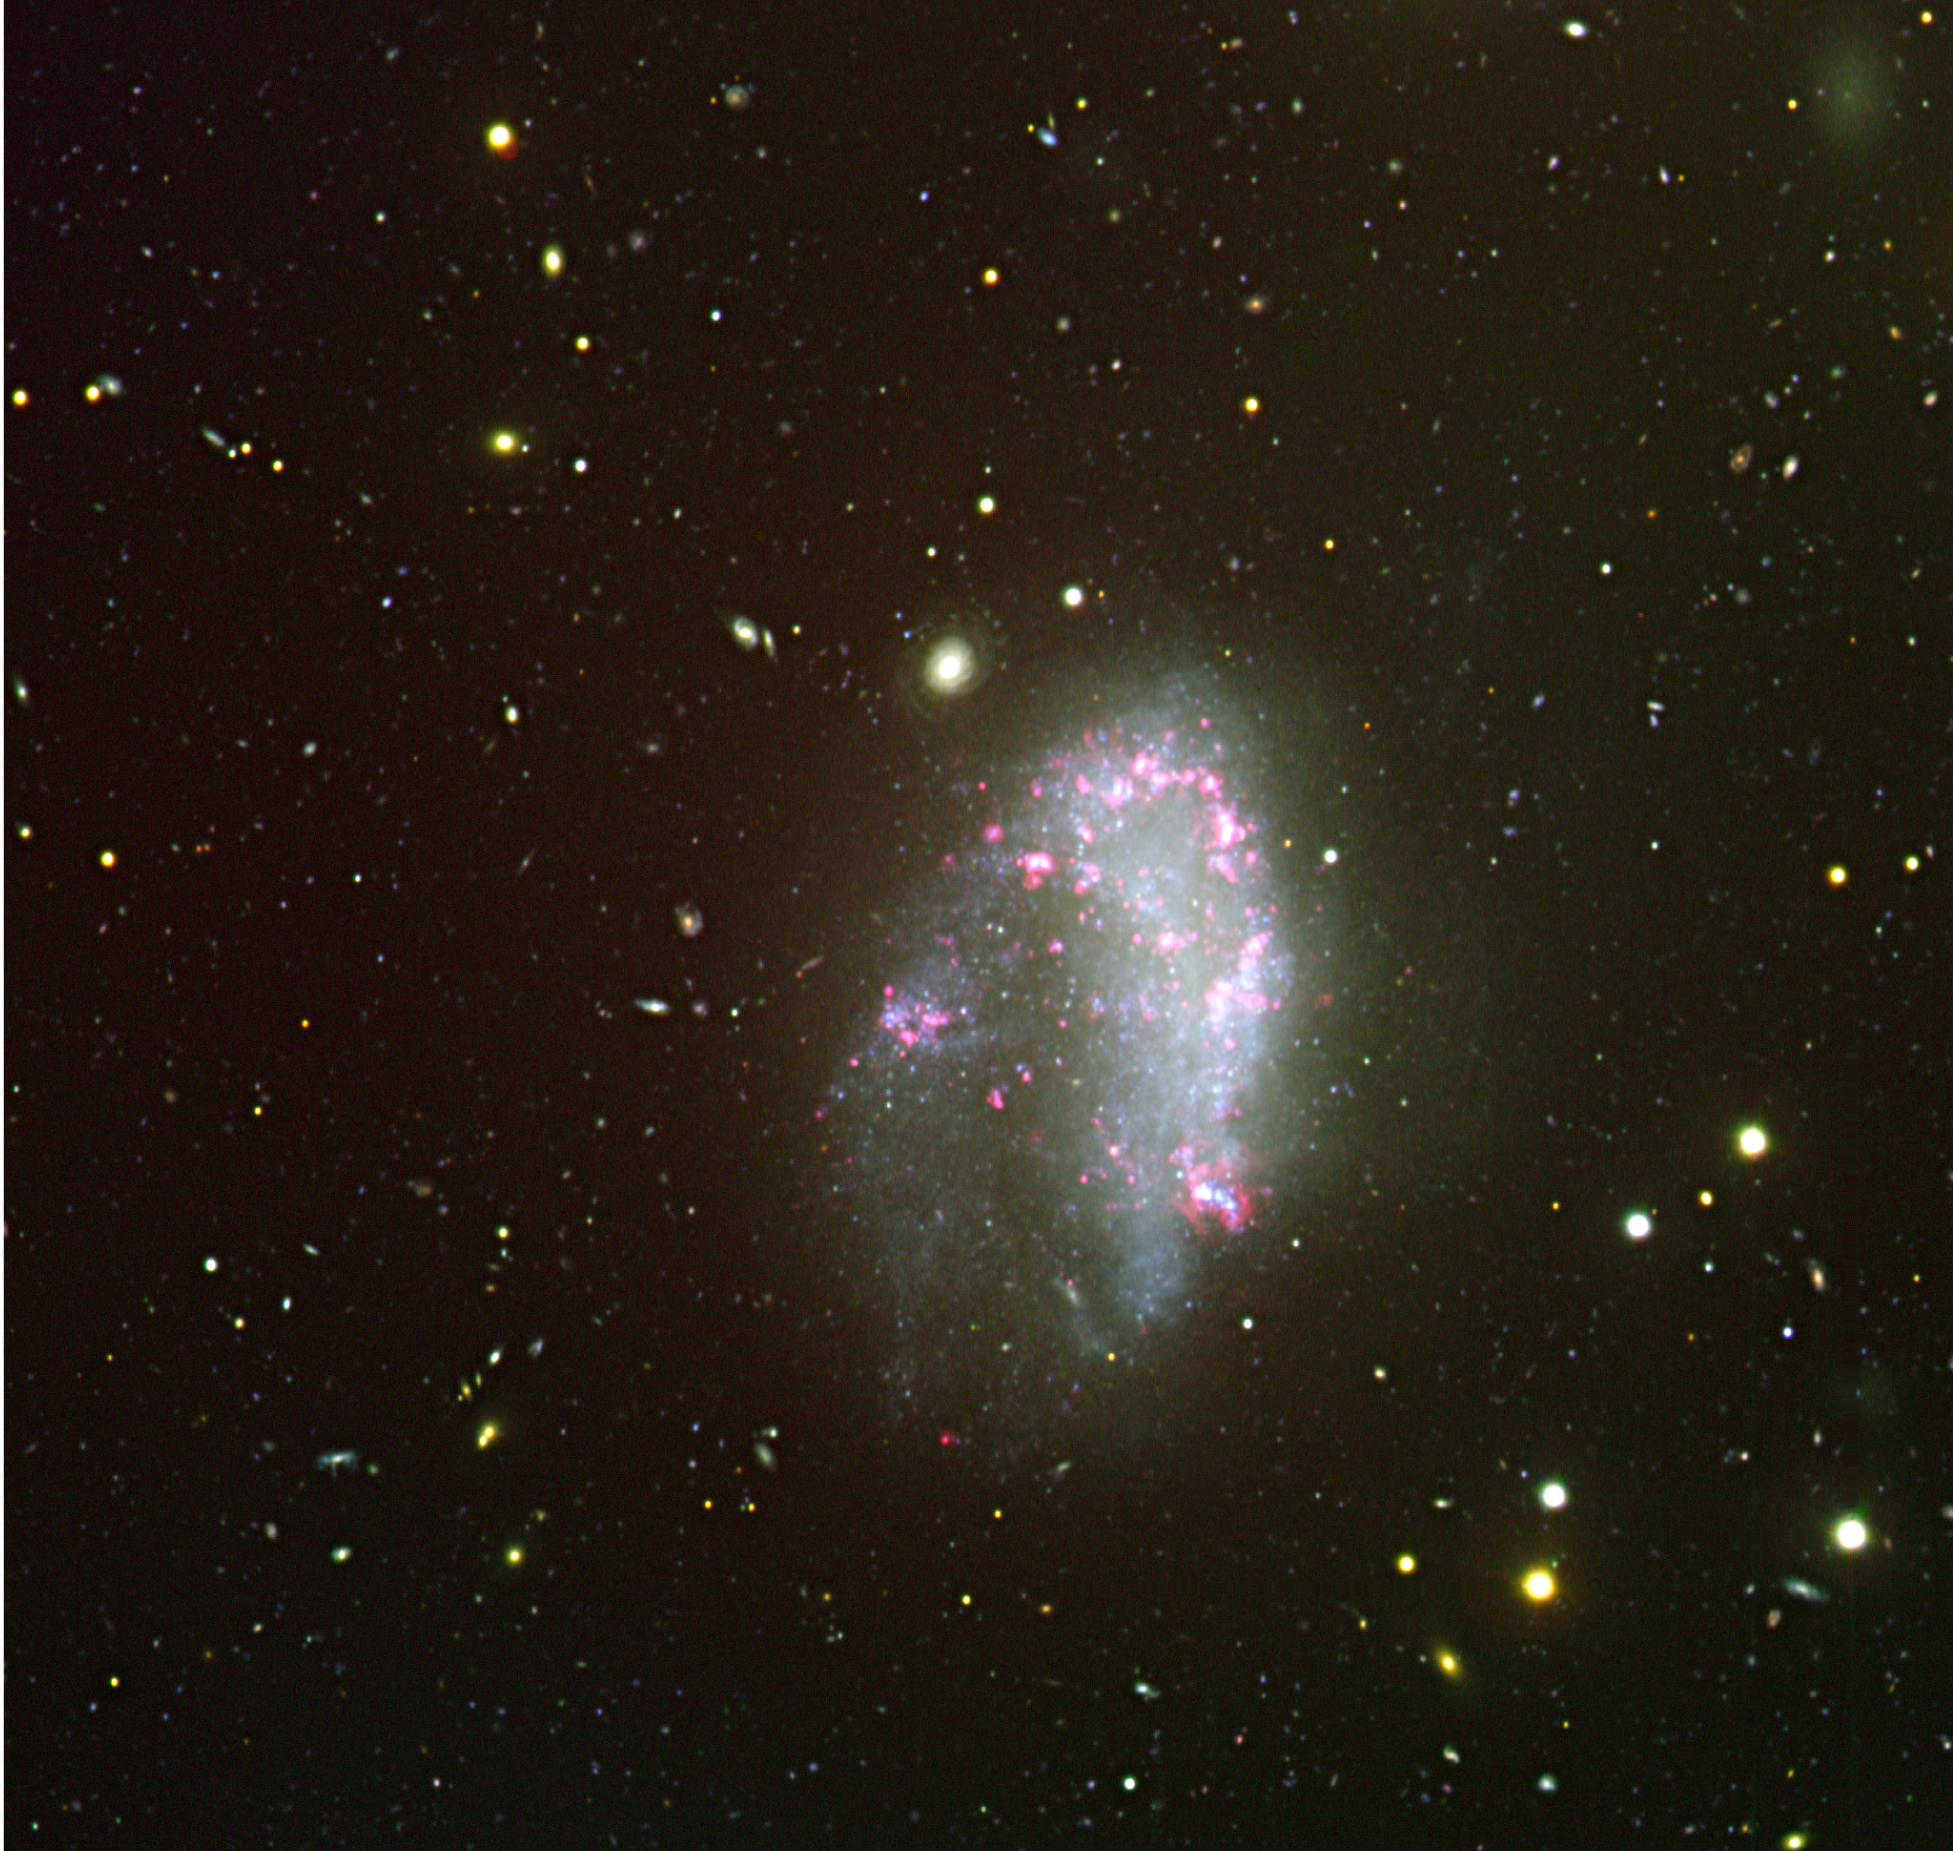

The irregular galaxy NGC 1427A

Colour composite image of NGC 1427A, based on observations collected with FORS1 in Service mode for Andreas Reisenegger and his colleagues in November 2002 and January 2003. A very tenuous galaxy is also visible in the upper right corner. For the blue, green and red channels the U, V and H-alpha filters were used, respectively. North is on the left and West is up. The entire field of view of this image is ~ 6.7 x 6.7 arcmin which corresponds to ~ 120 x 120 thousand light-years at the Fornax Cluster distance. Henri Boffin (ESO) did the final processing of the image.

Credit: ESO